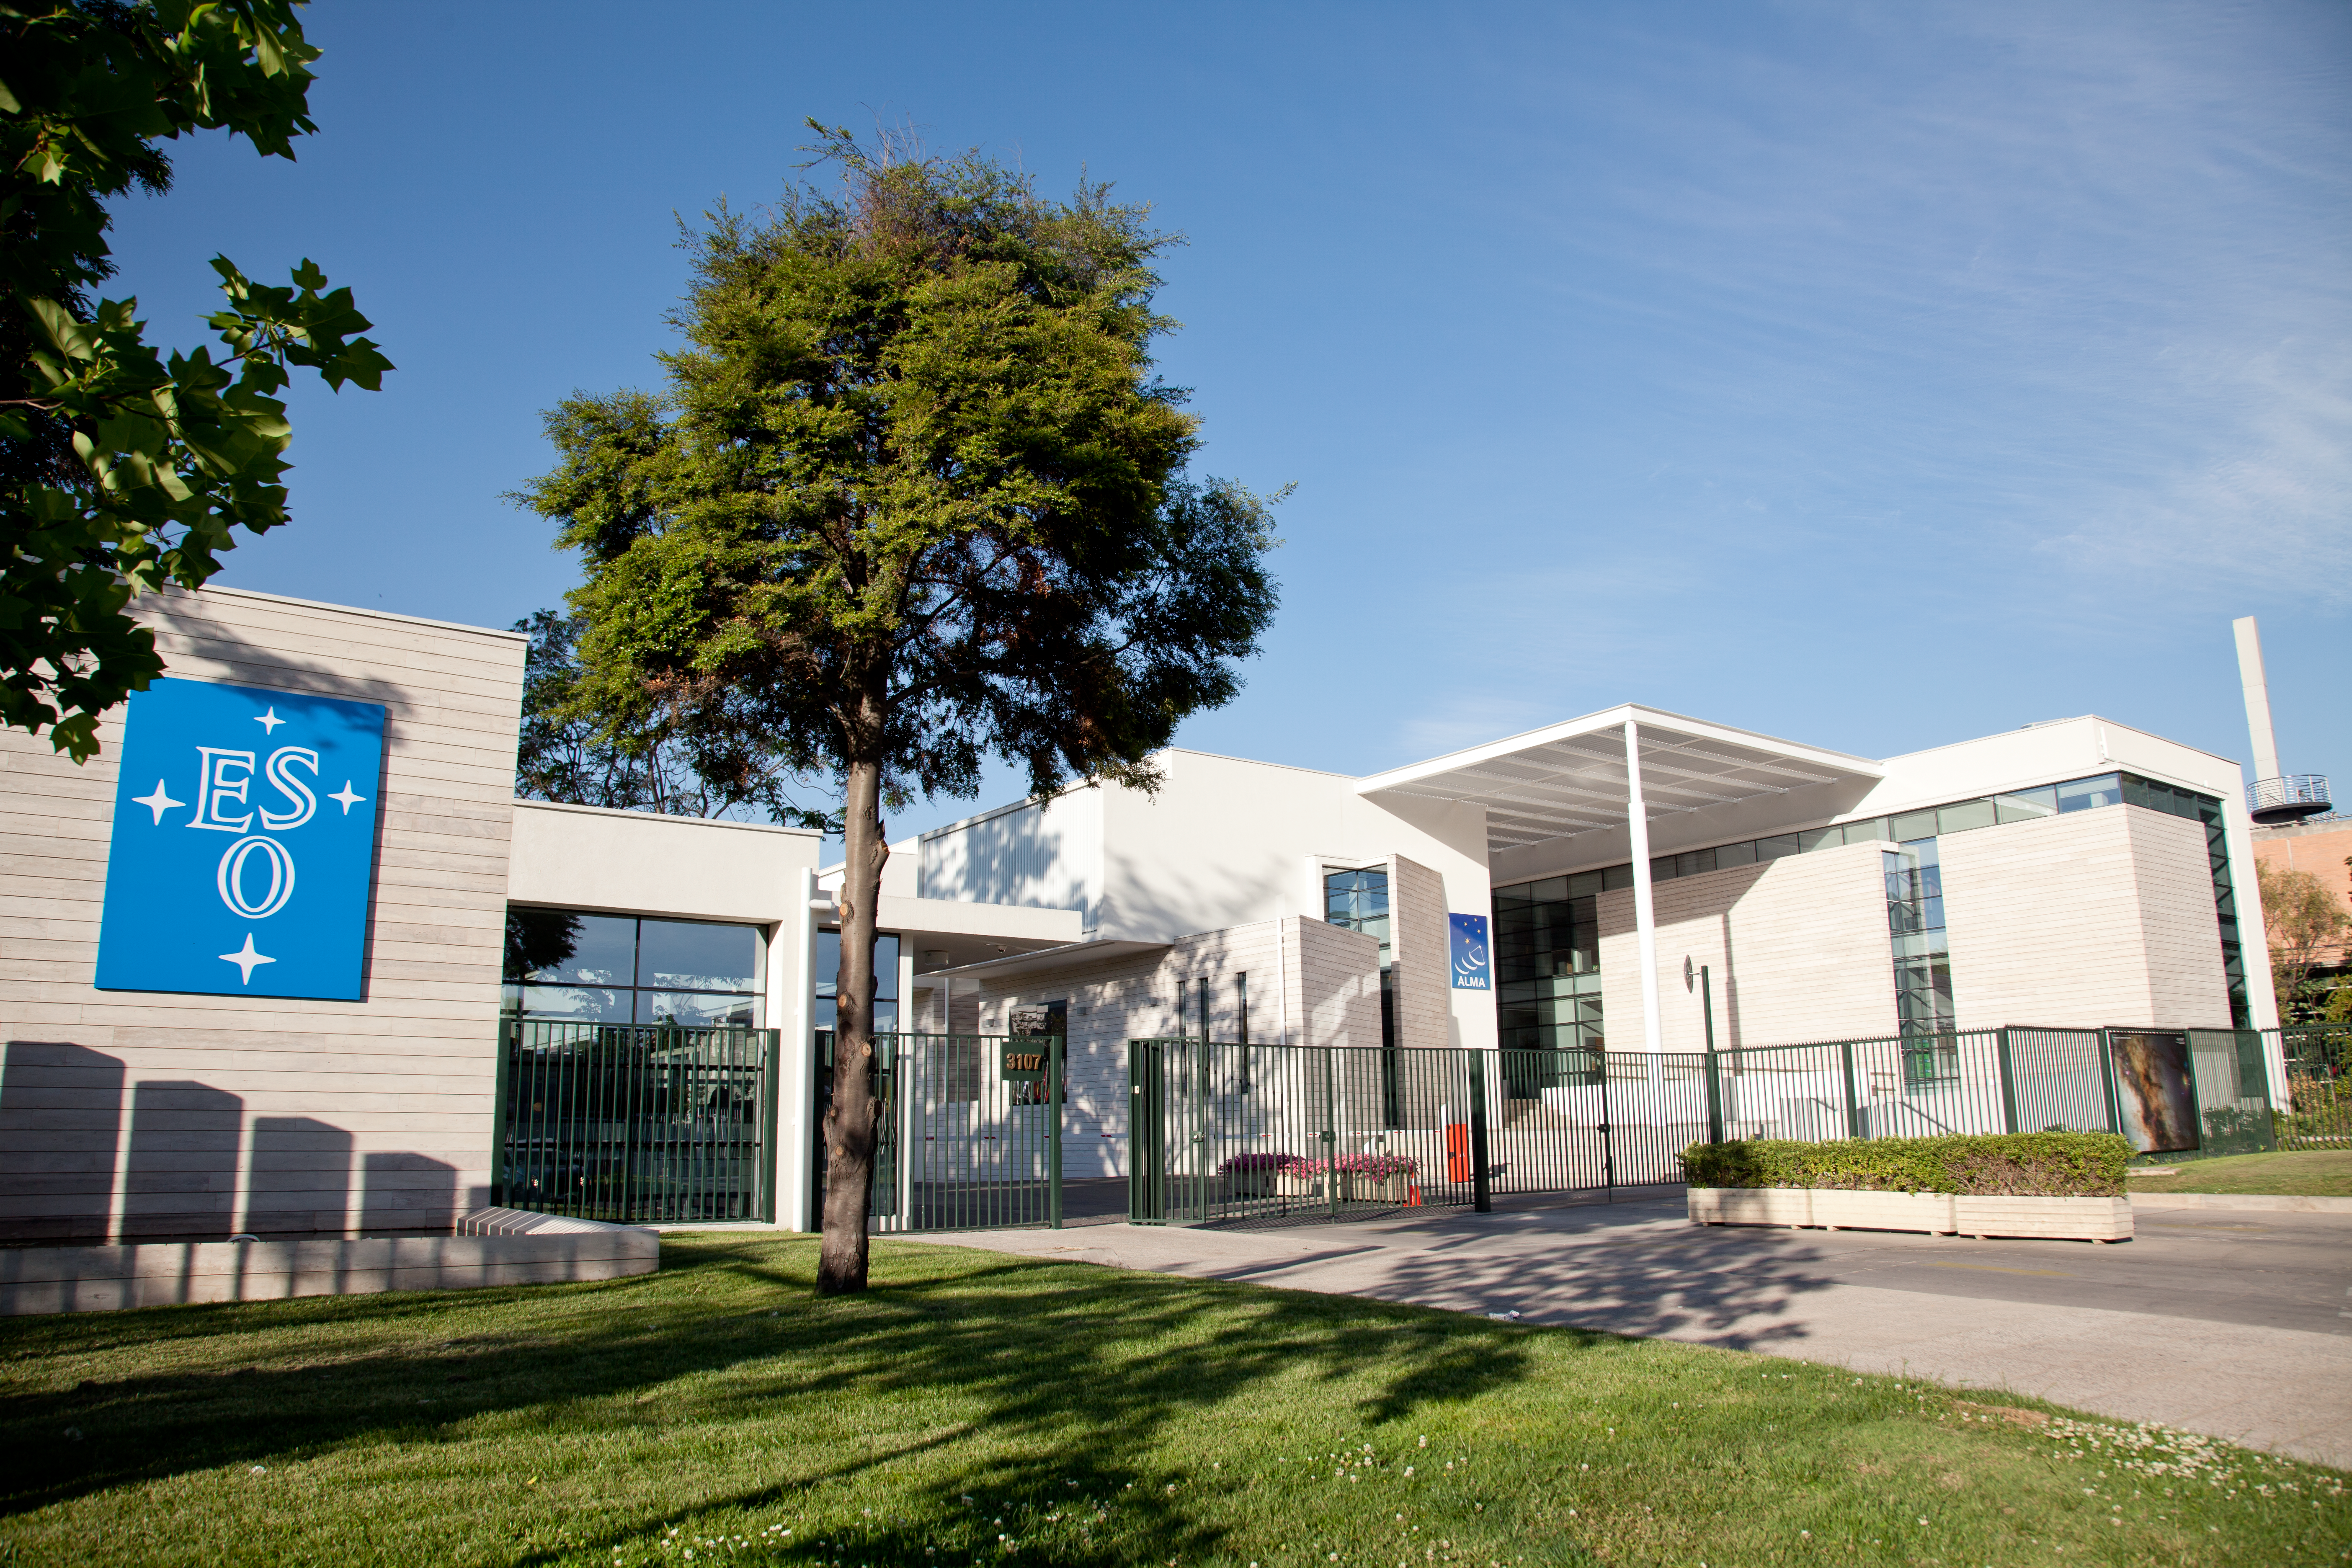

Welcome to ESO's premises in Santiago

Main gate of the European Southern Observatory (ESO) premises located in the Vitacura district of the Chilean capital. On the right is the new Atacama Large Millimeter/submillimeter Array (ALMA) Santiago Central Office. Built by ESO as part of its responsibilities as the European ALMA partner, the building was handed over on 5 November 2010. The ESO headquarters in Chile were built from 1967–1969.

Credit: ESO & ALMA (ESO/NAOJ/NRAO)